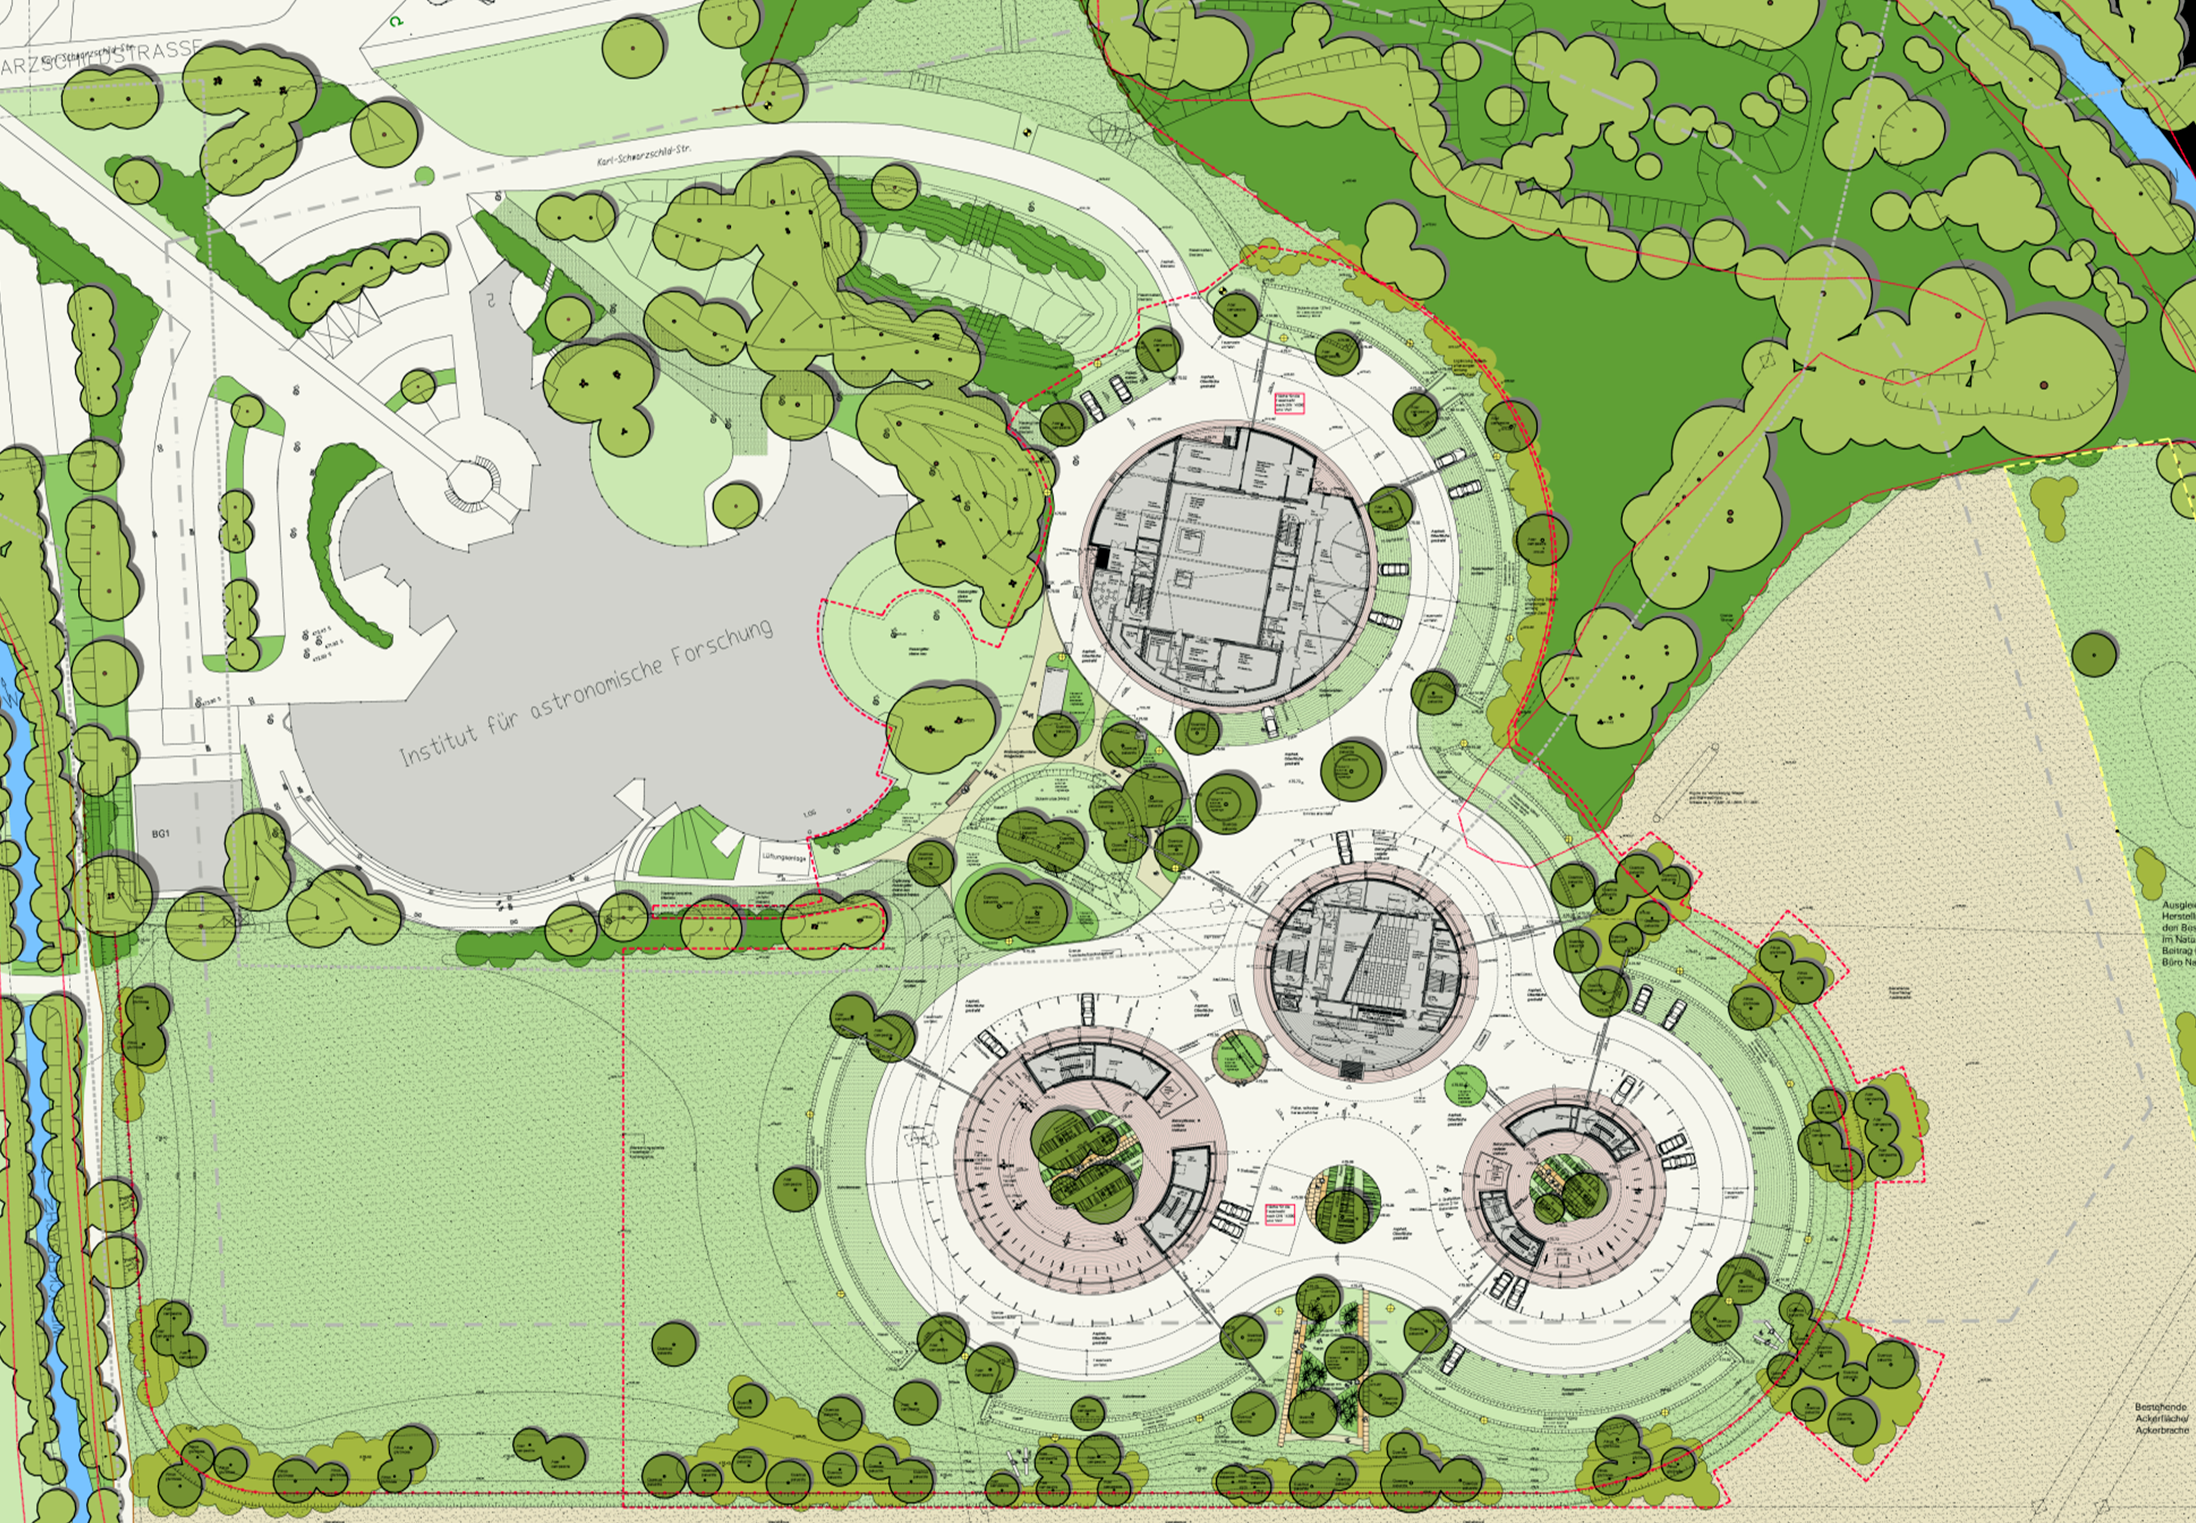

ESO Headquarters Extension plans

These architect’s plans show the extension of the ESO Headquarters in Garching, Germany as it will look when completed towards the end of 2013. The innovatively styled new office building was designed by architects Auer+Weber. It will help to house the growing number of Garching staff, and be the cradle of the technological innovations needed for ESO’s ambitious projects such as the European Extremely Large Telescope.

Credit: ESO/Auer+Weber